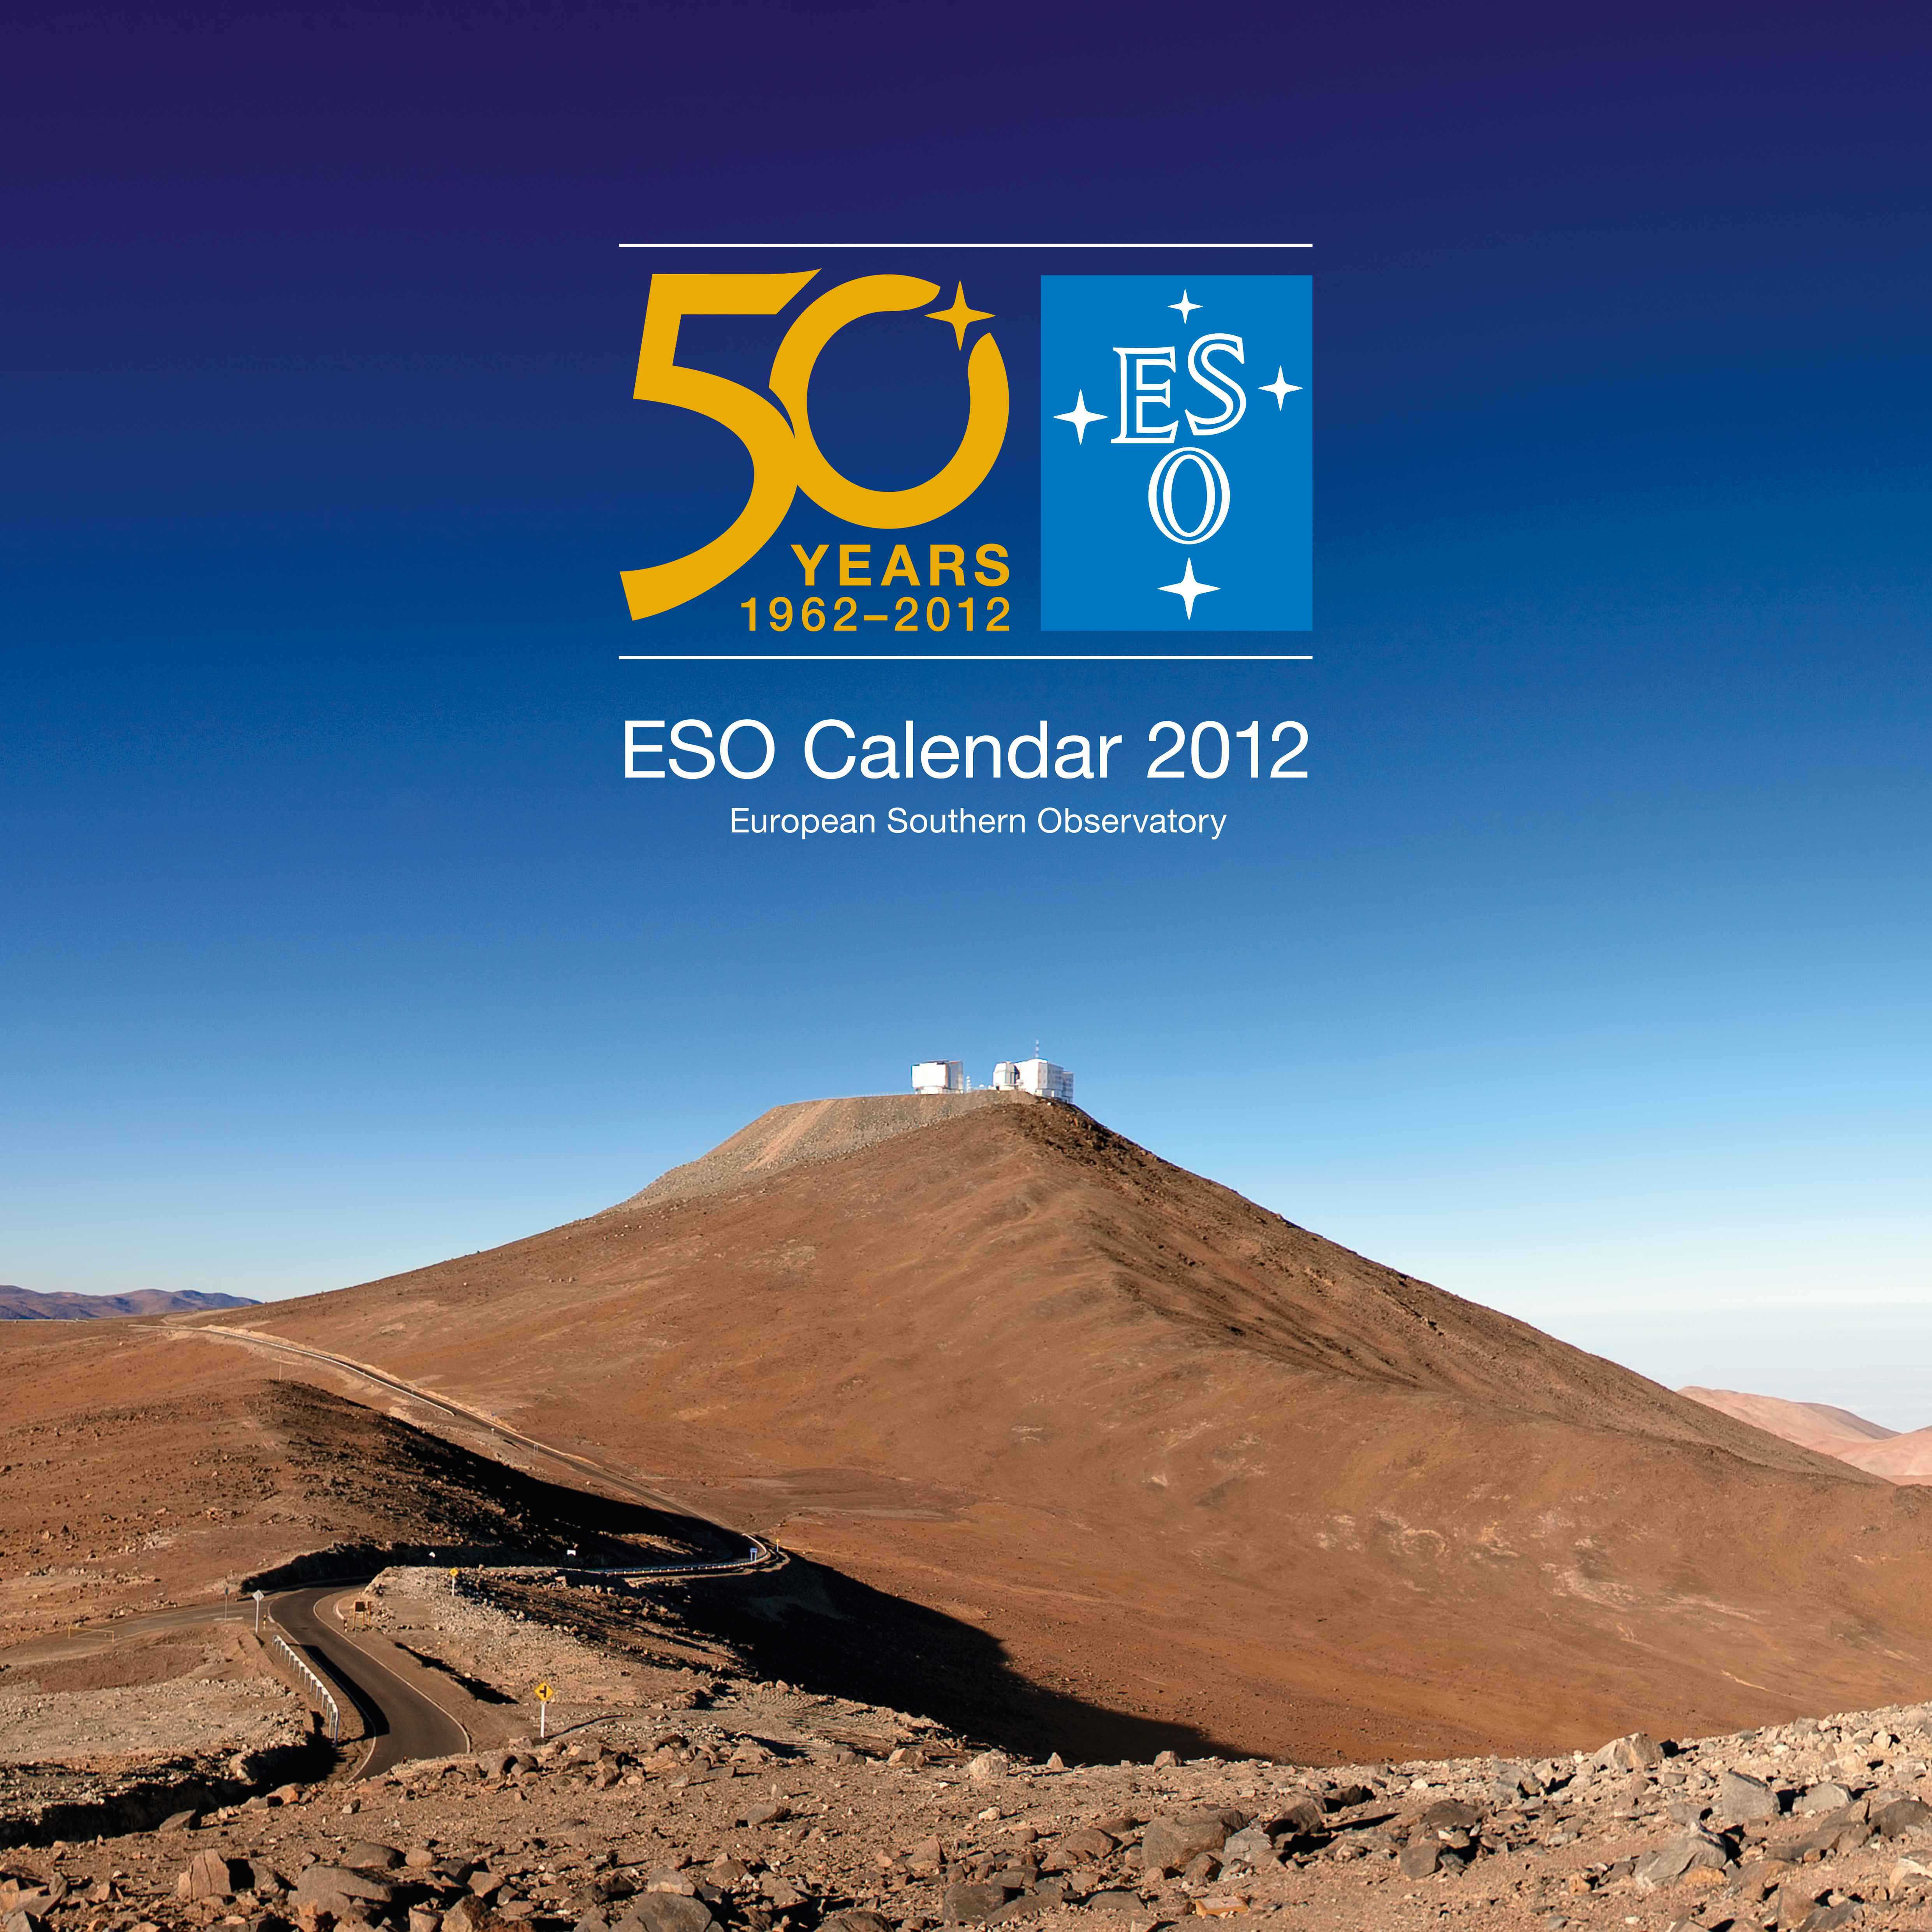

ESO Calendar 2012

The PDF for download is available in the products archive.

You can see images of the individual pages here.

Credit: ESO